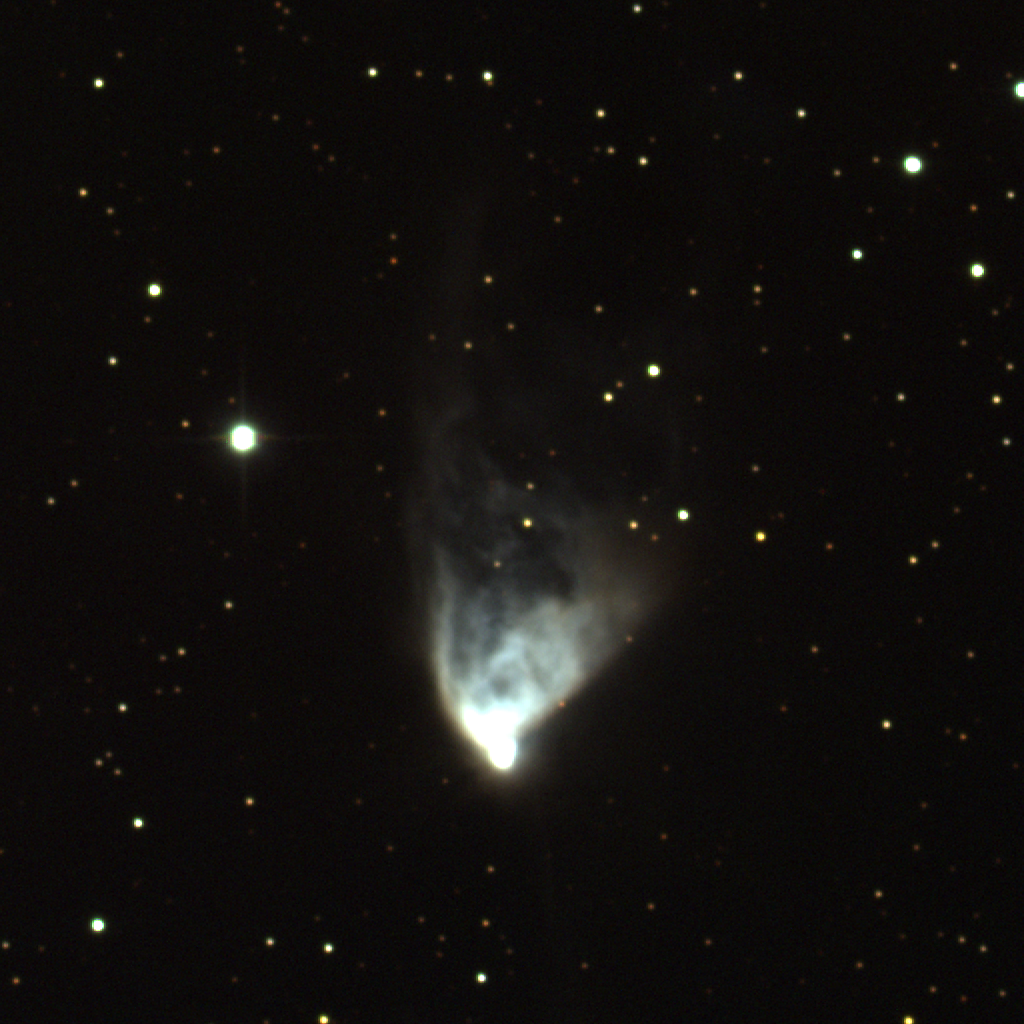

NGC 2261, Hubble's Variable Nebula

This image of Hubble's Variable Nebula in the constellation of Monoceros was taken with the Kitt Peak National Observatory's 0.9-meter telescope in March 1995. In this relatively shallow version of the image, the details of the nebula's structure can be seen. It is these details which change, altering its appearance and giving rise to its name. A deeper realization shows fainter features and some of the interesting surroundings.

Credit: N.A.Sharp, J.McGaha/NOIRLab/NSF/AURA